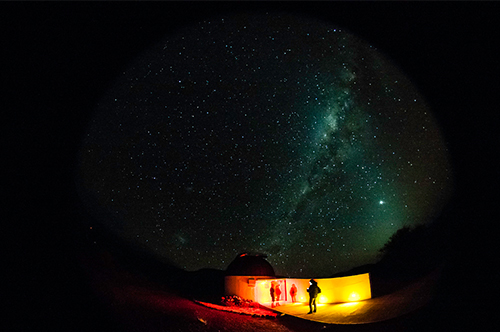

The Milky Way over the Cruz del Sur Observatory

A stunning view of the Milky Way over the Cruz del Sur Observatory in Combarbalá which was a perfect setting for several of Gemini's Viaje al Universo 2013 programs.

Credit: NOIRLab/Gemini Observatory/AURA